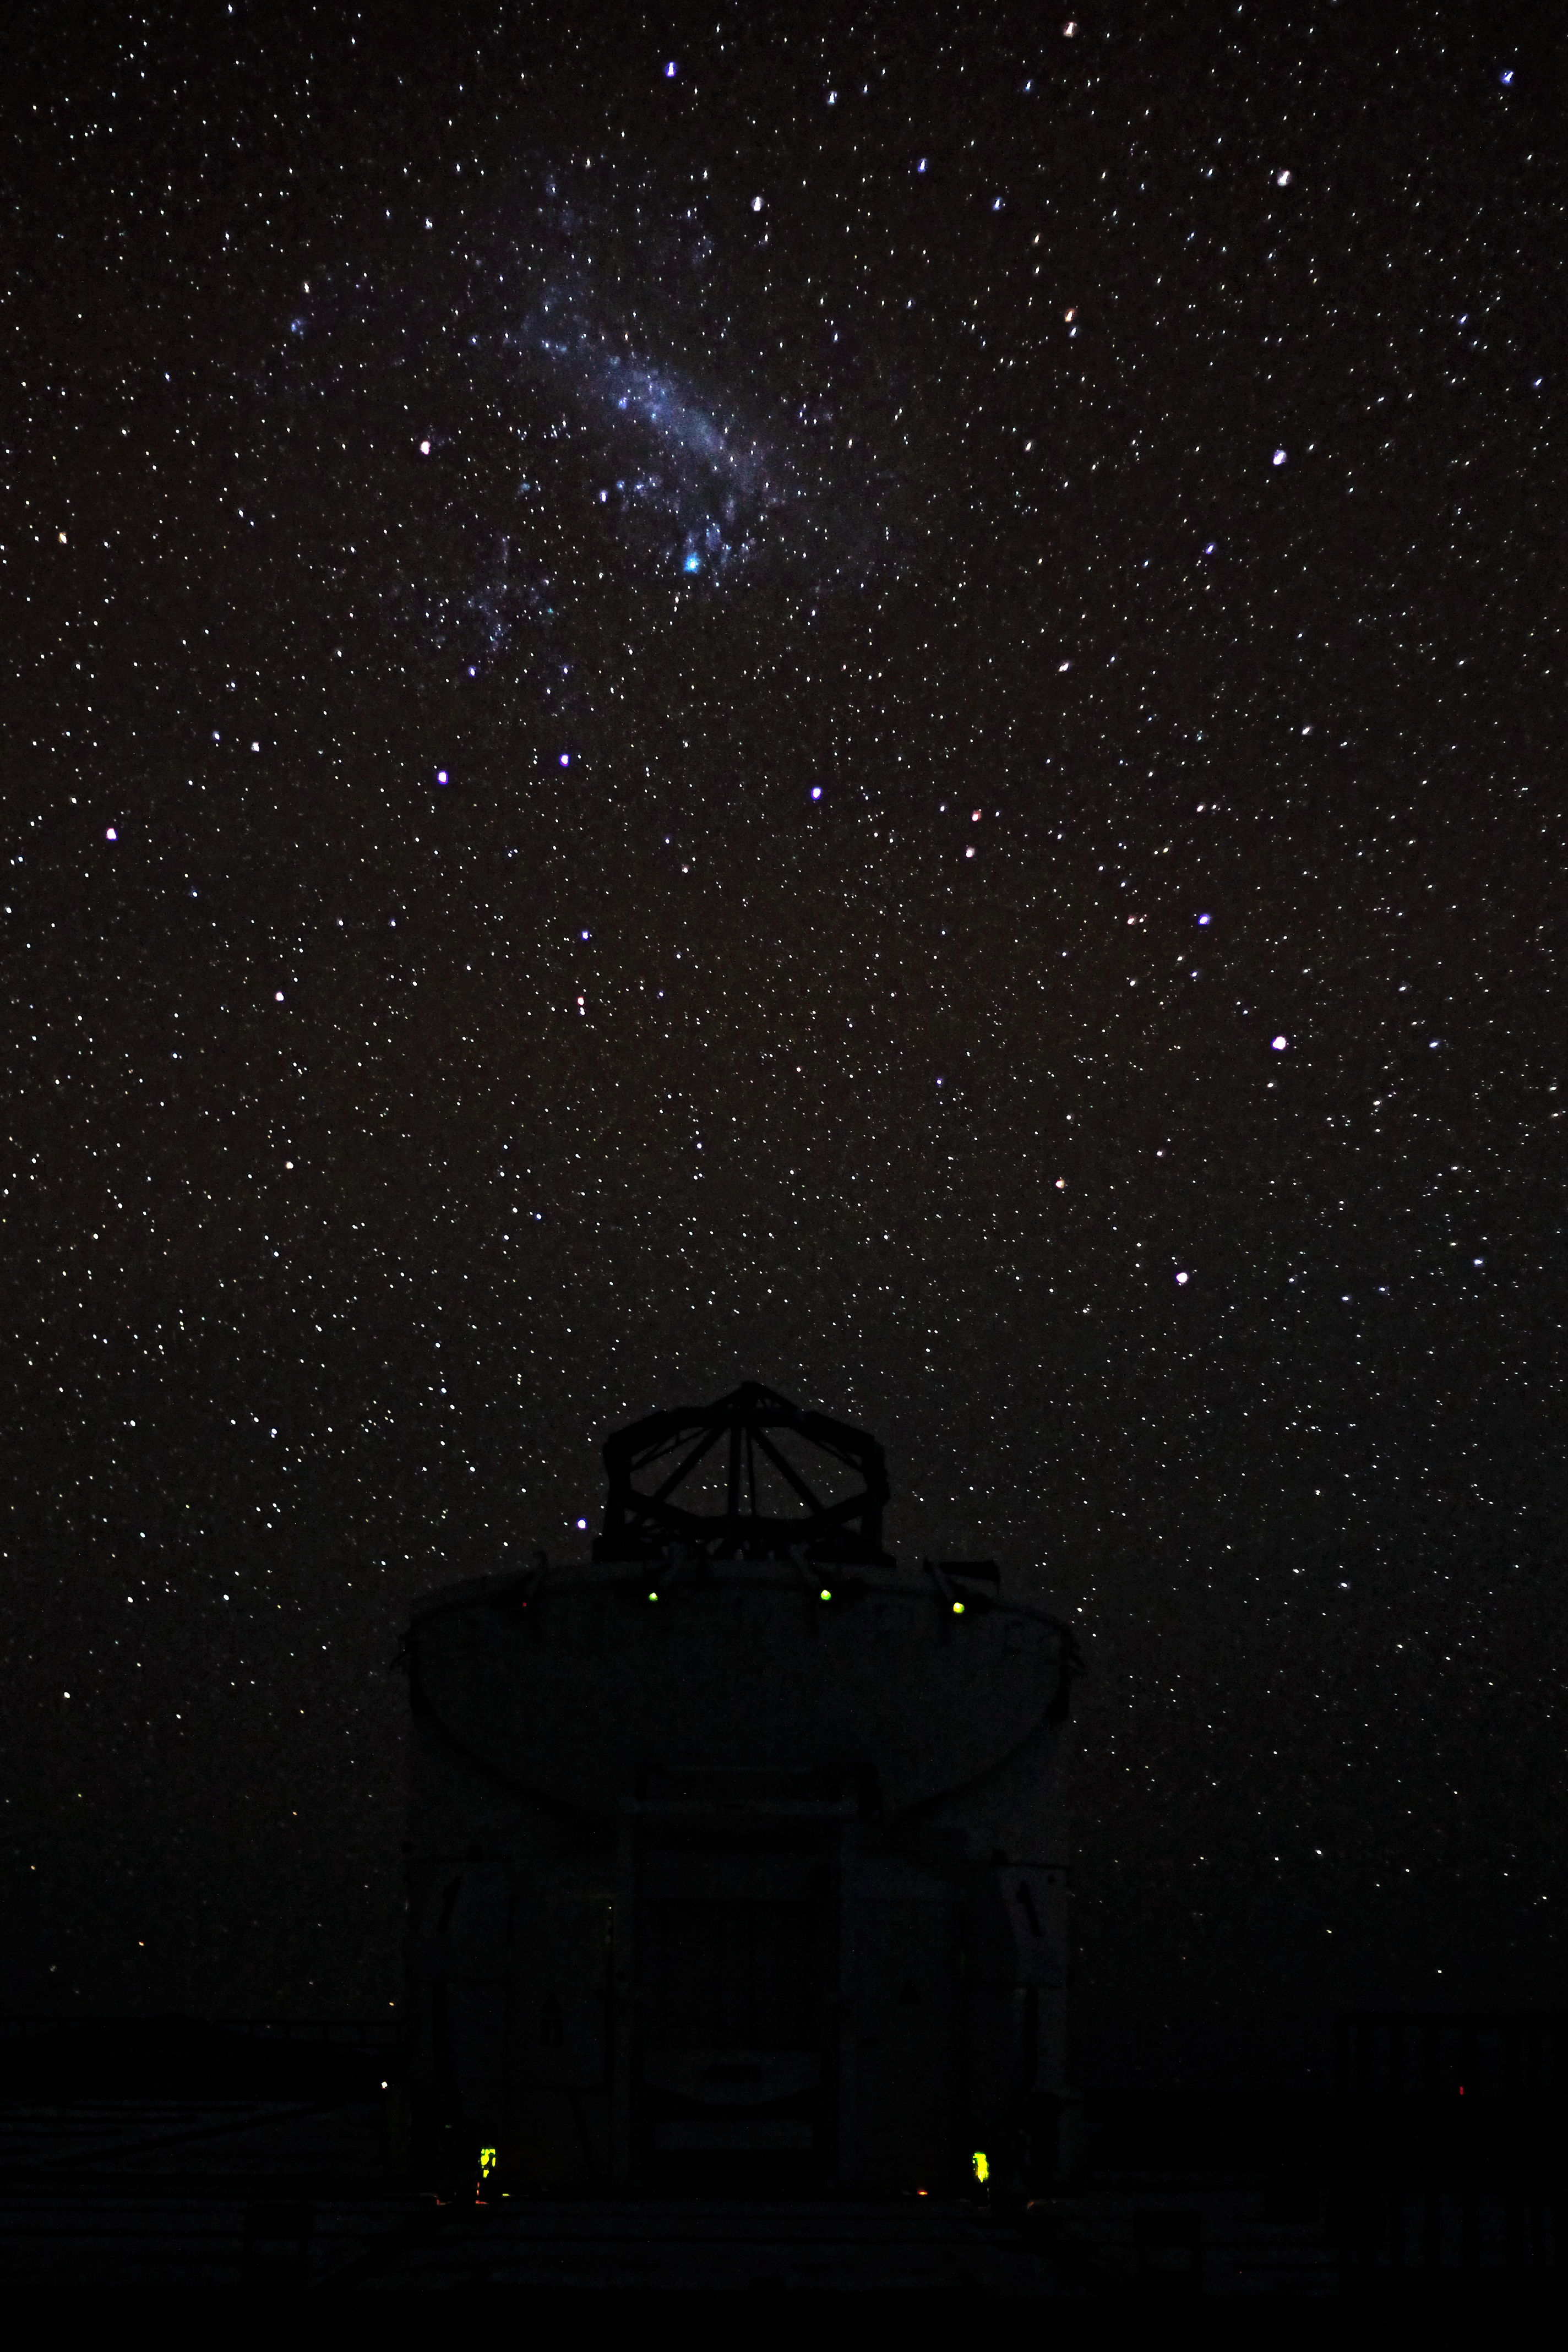

Under the Large Magellanic Cloud

One of the Auxiliary Telescopes (ATs), used for interferometry purposes in the VLT complex, is portrayed during a beautiful starry night in the Atacama Desert. In the background, the Large Magellanic Cloud (LMC) is clearly visible as a diffuse "cloud". The LCM is a nearby irregular galaxy and a satellite of the Milky Way, located about 160.000 light-years away. The bright "patch" at the bottom of the galaxy is the Tarantula Nebula (NGC 2070), an H II region.

Credit: ESO/F. Char